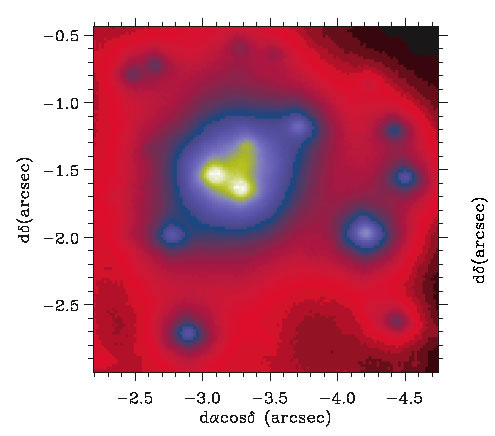

Gemini Hokupa’a/QUIRC image of region around galactic center

40” x 40” Gemini Hokupa’a/QUIRC adaptive optics image of region around Milky Way galactic center. Expanded view shows IRS 13E and W from deconvolved Kp band image. Coordinates are in arcseconds offset from SgrA*.

Credit: International Gemini Observatory/NOIRLab/NSF/AURA